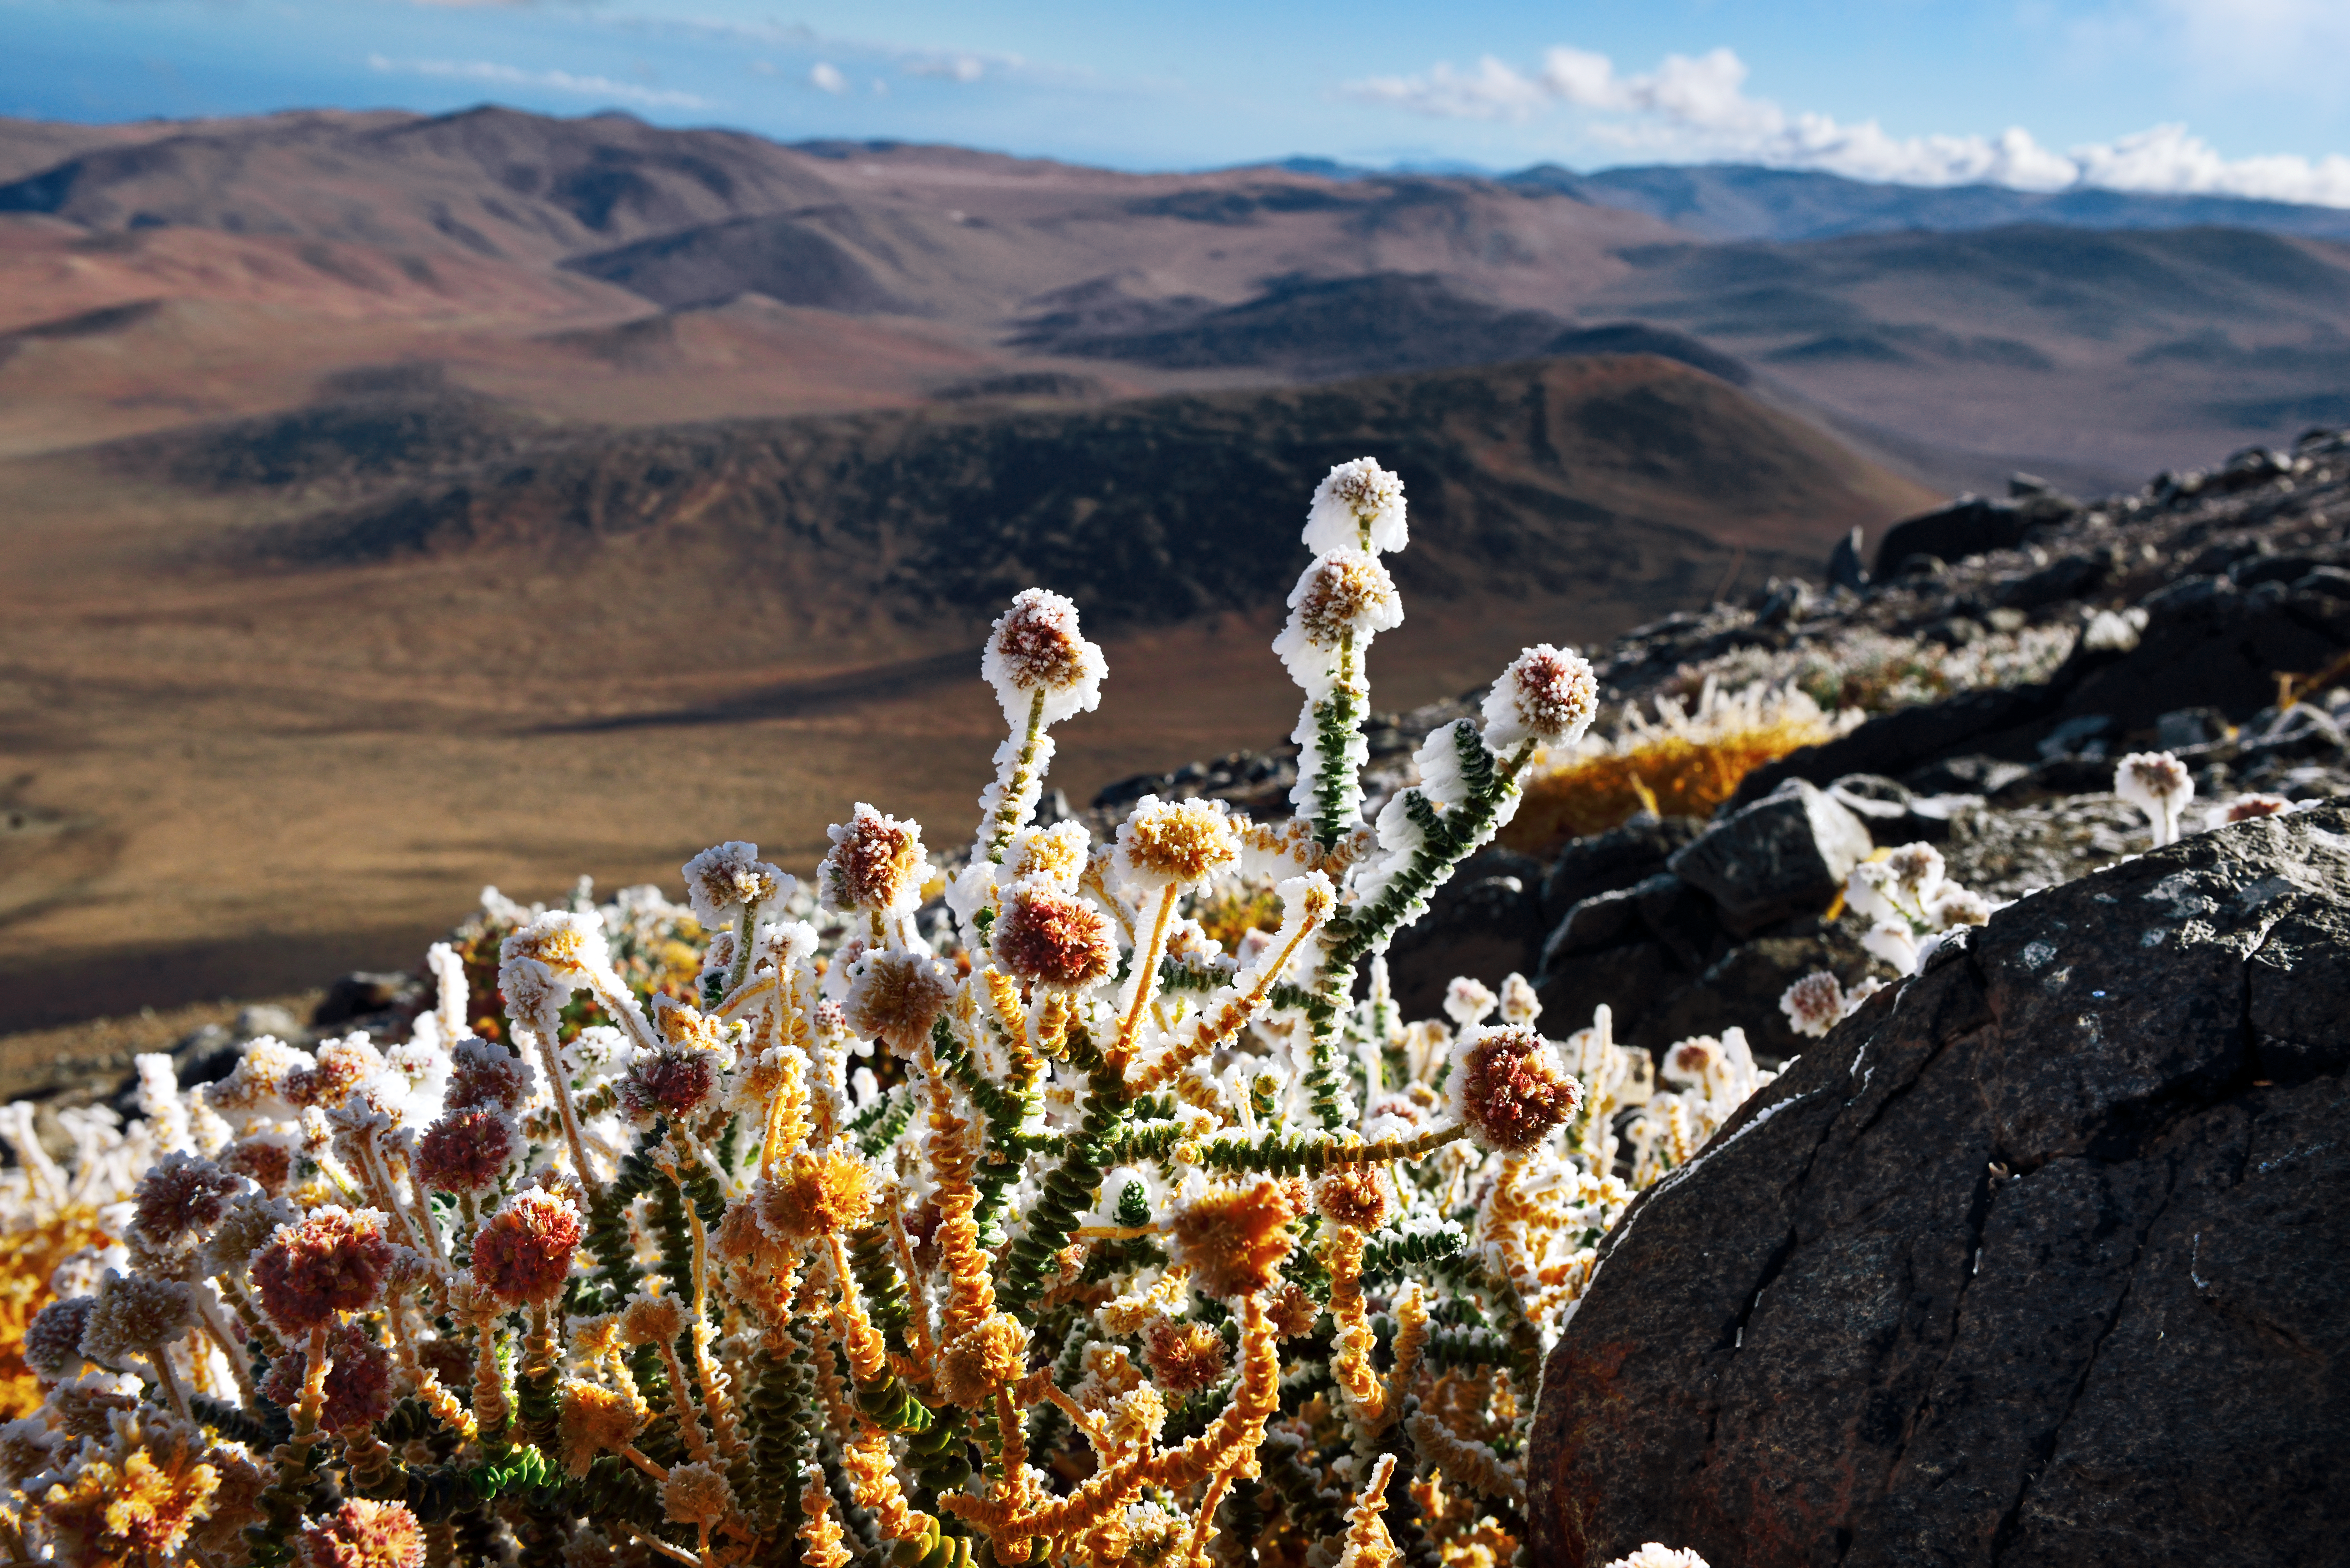

Ice in the desert

Even though the Atacama Desert is one of the driest places on Earth, one can find life here. And sometimes, after a cold night, even ice.

Credit: ESO